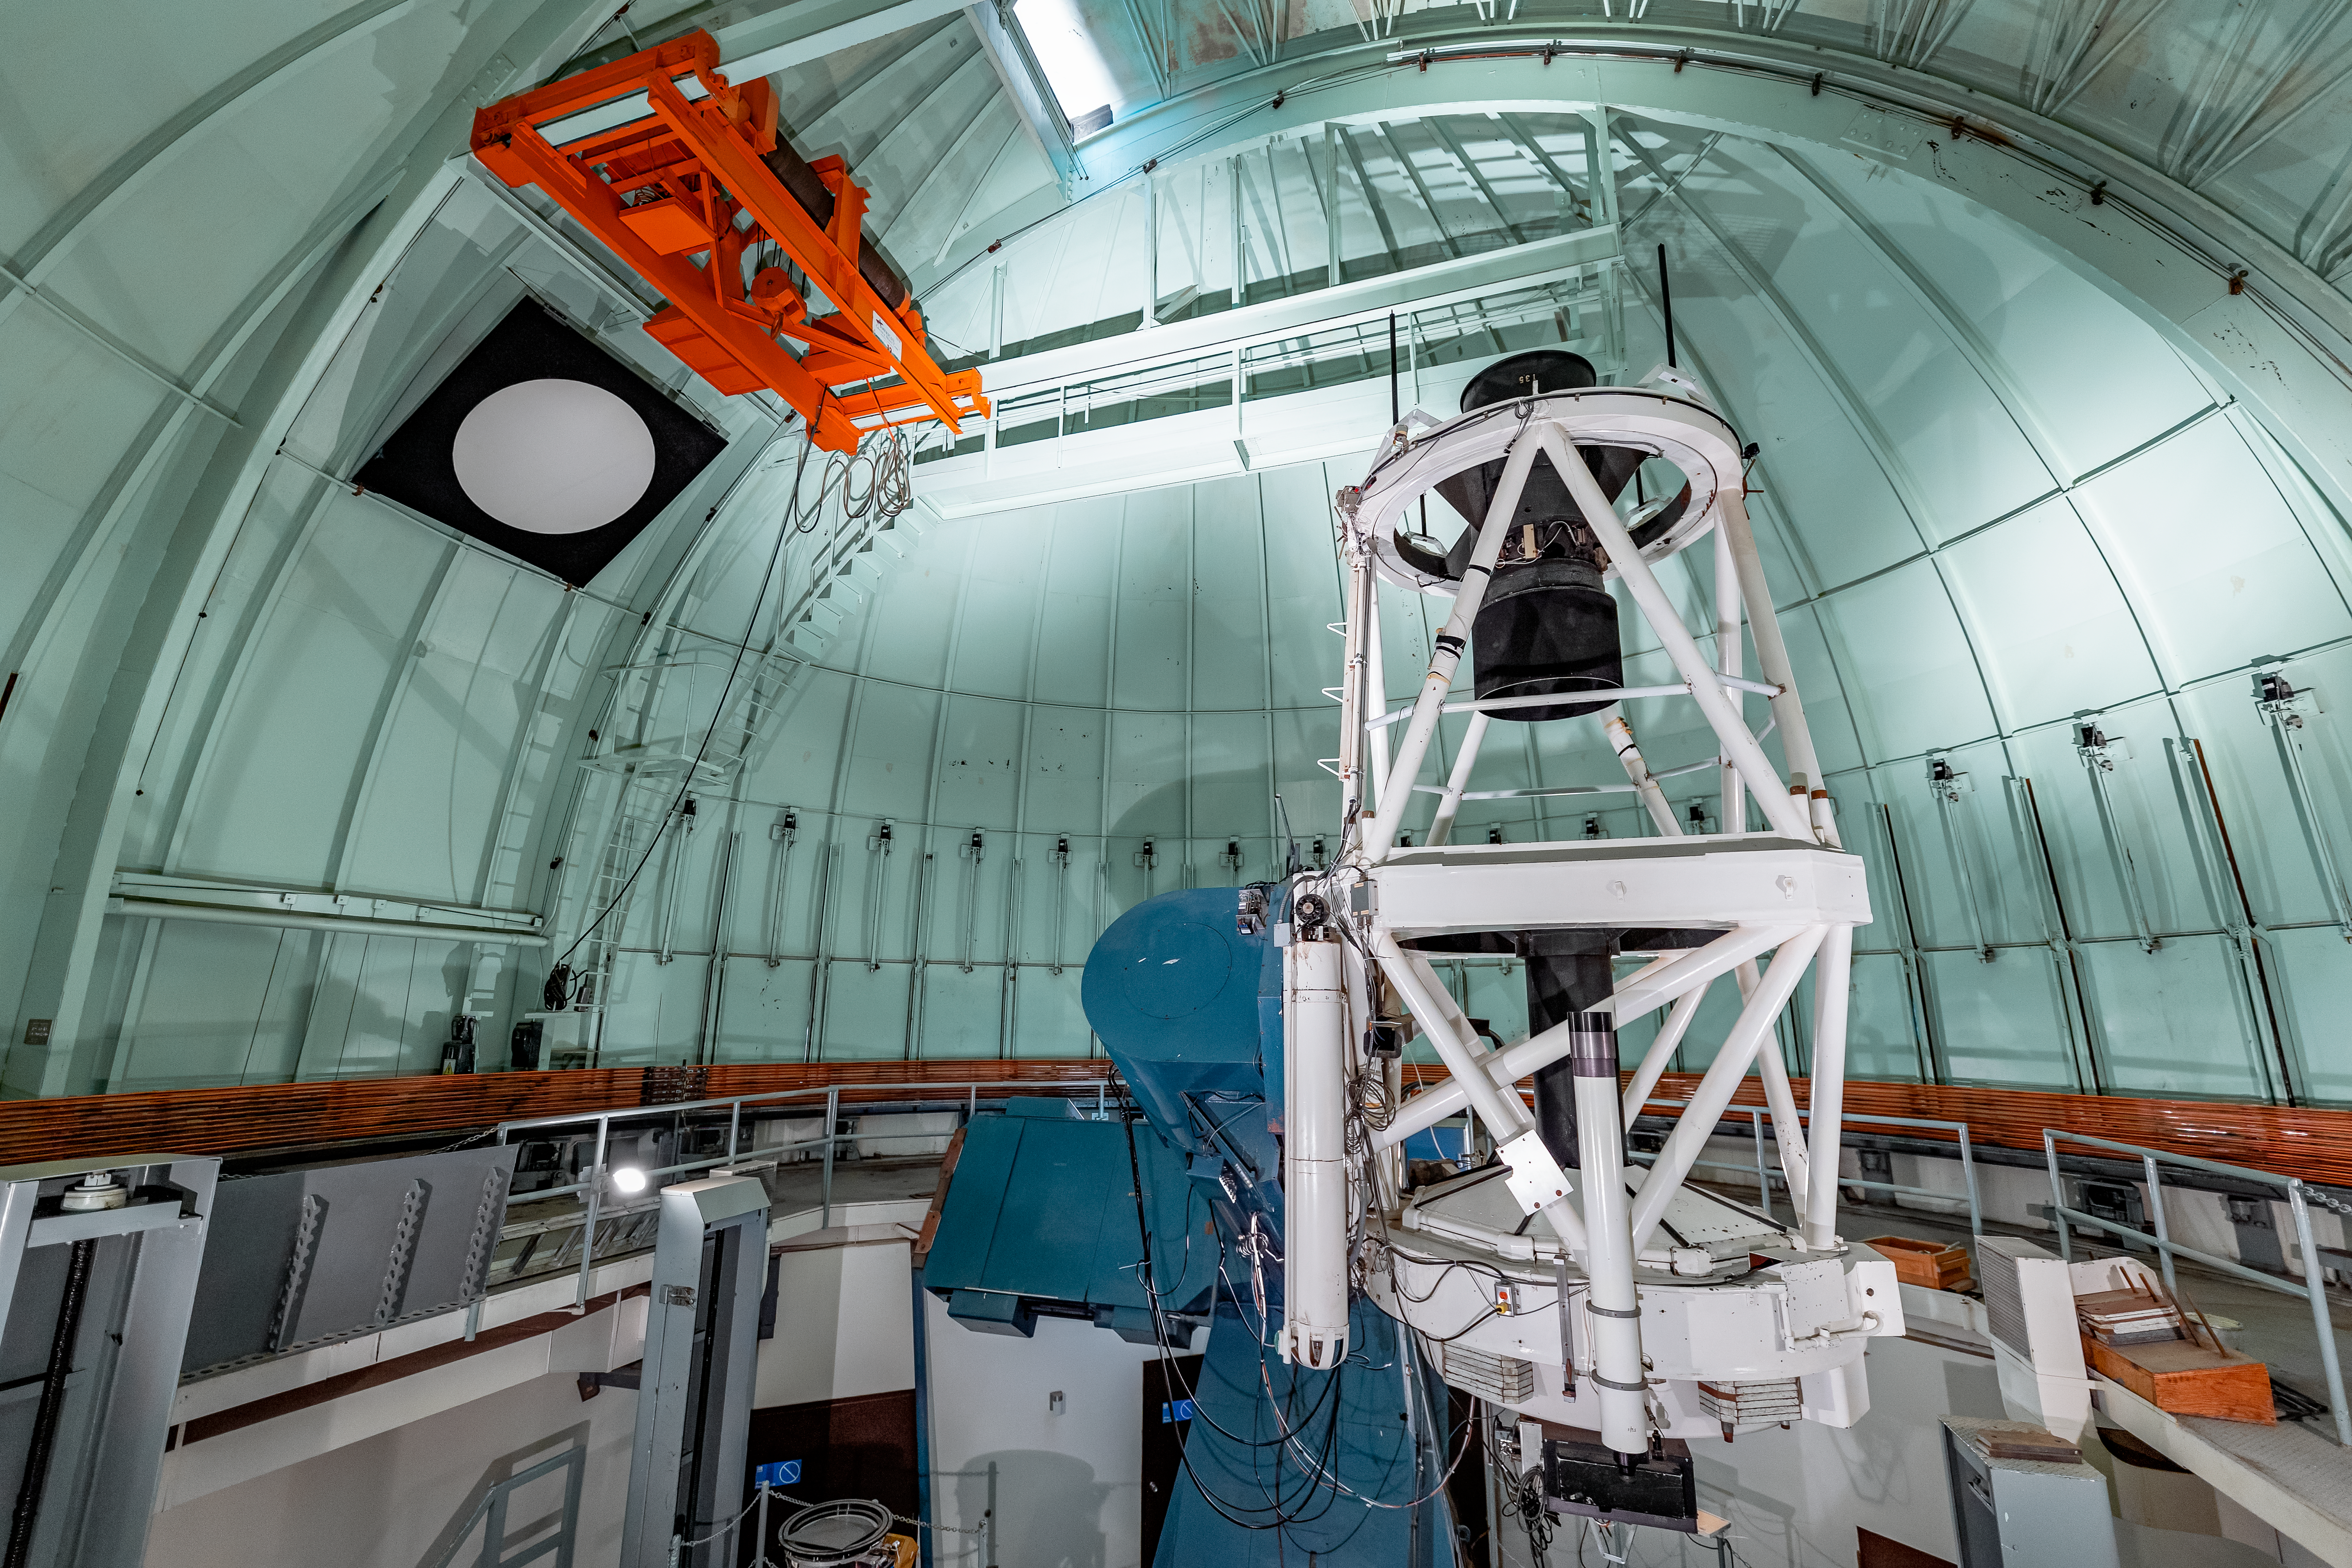

SMARTS 1.5-meter Telescope Interior

The interior of the SMARTS 1.5-meter Telescope on Cerro Tololo in Chile.

Credit: CTIO/NOIRLab/NSF/AURA/ T. Slovinský